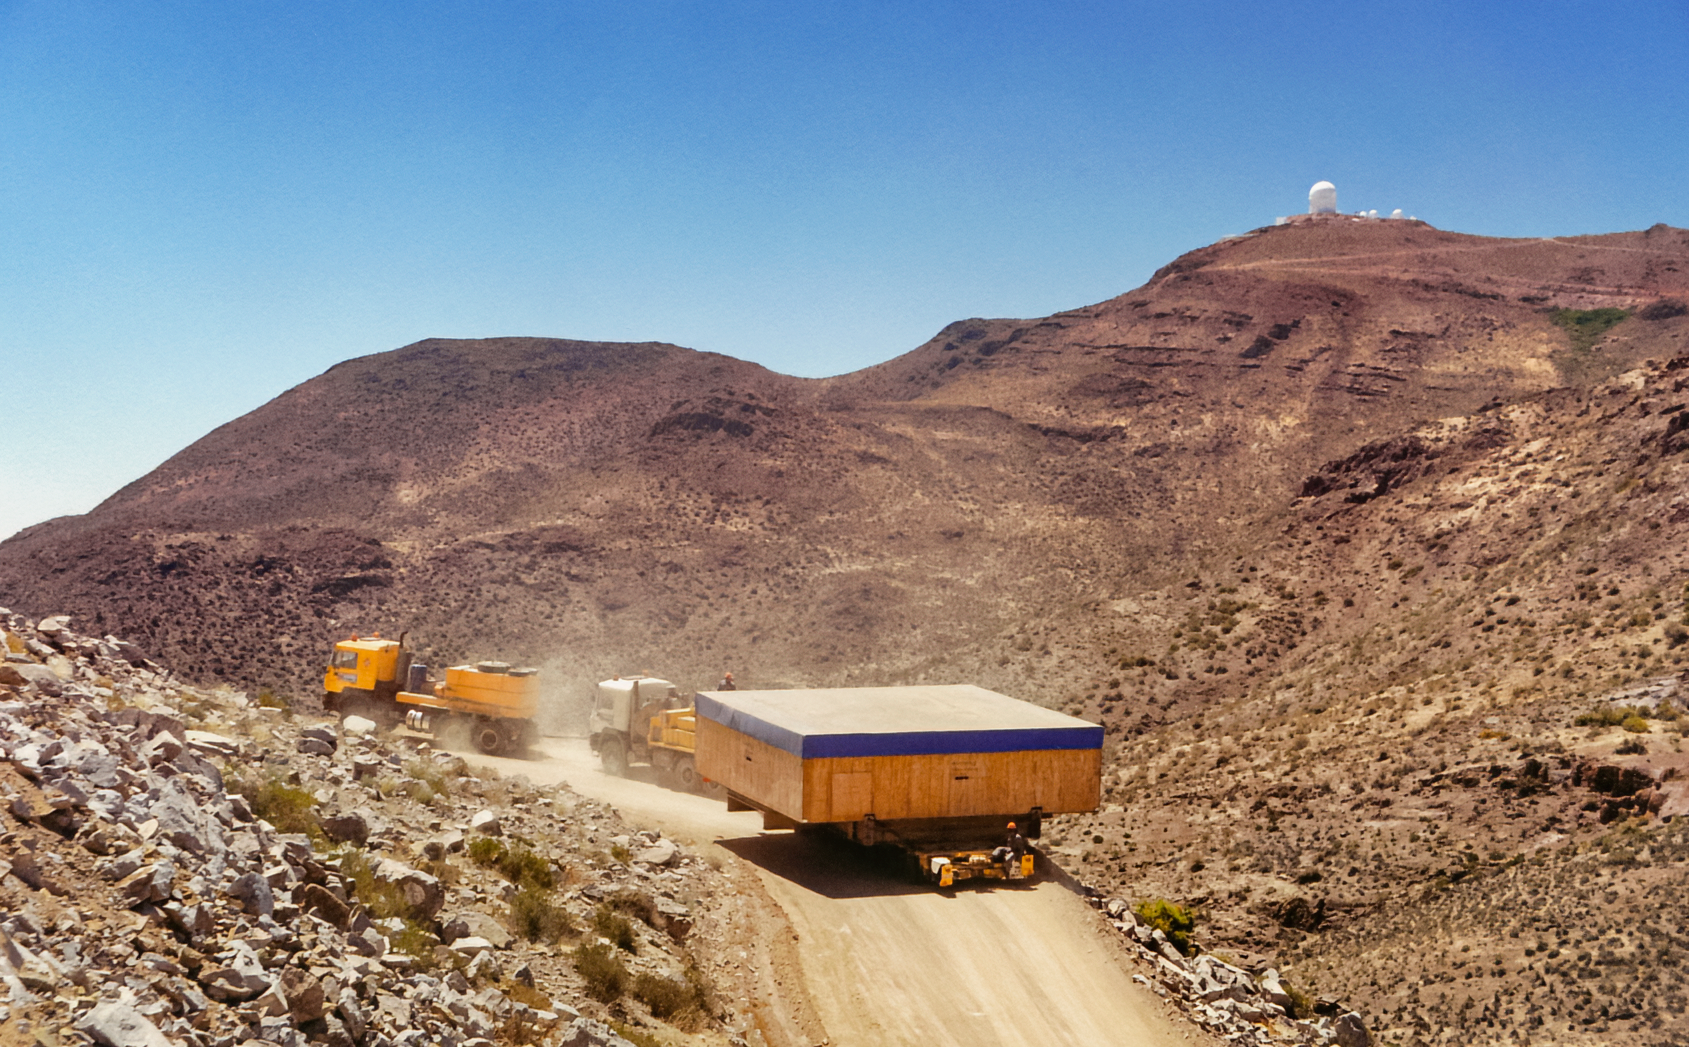

Gemini South Delivery

Trucks deliver equipment to Gemini South atop Cerro Pachon in 1999.

Credit: International Gemini Observatory/NOIRLab/NSF/AURA